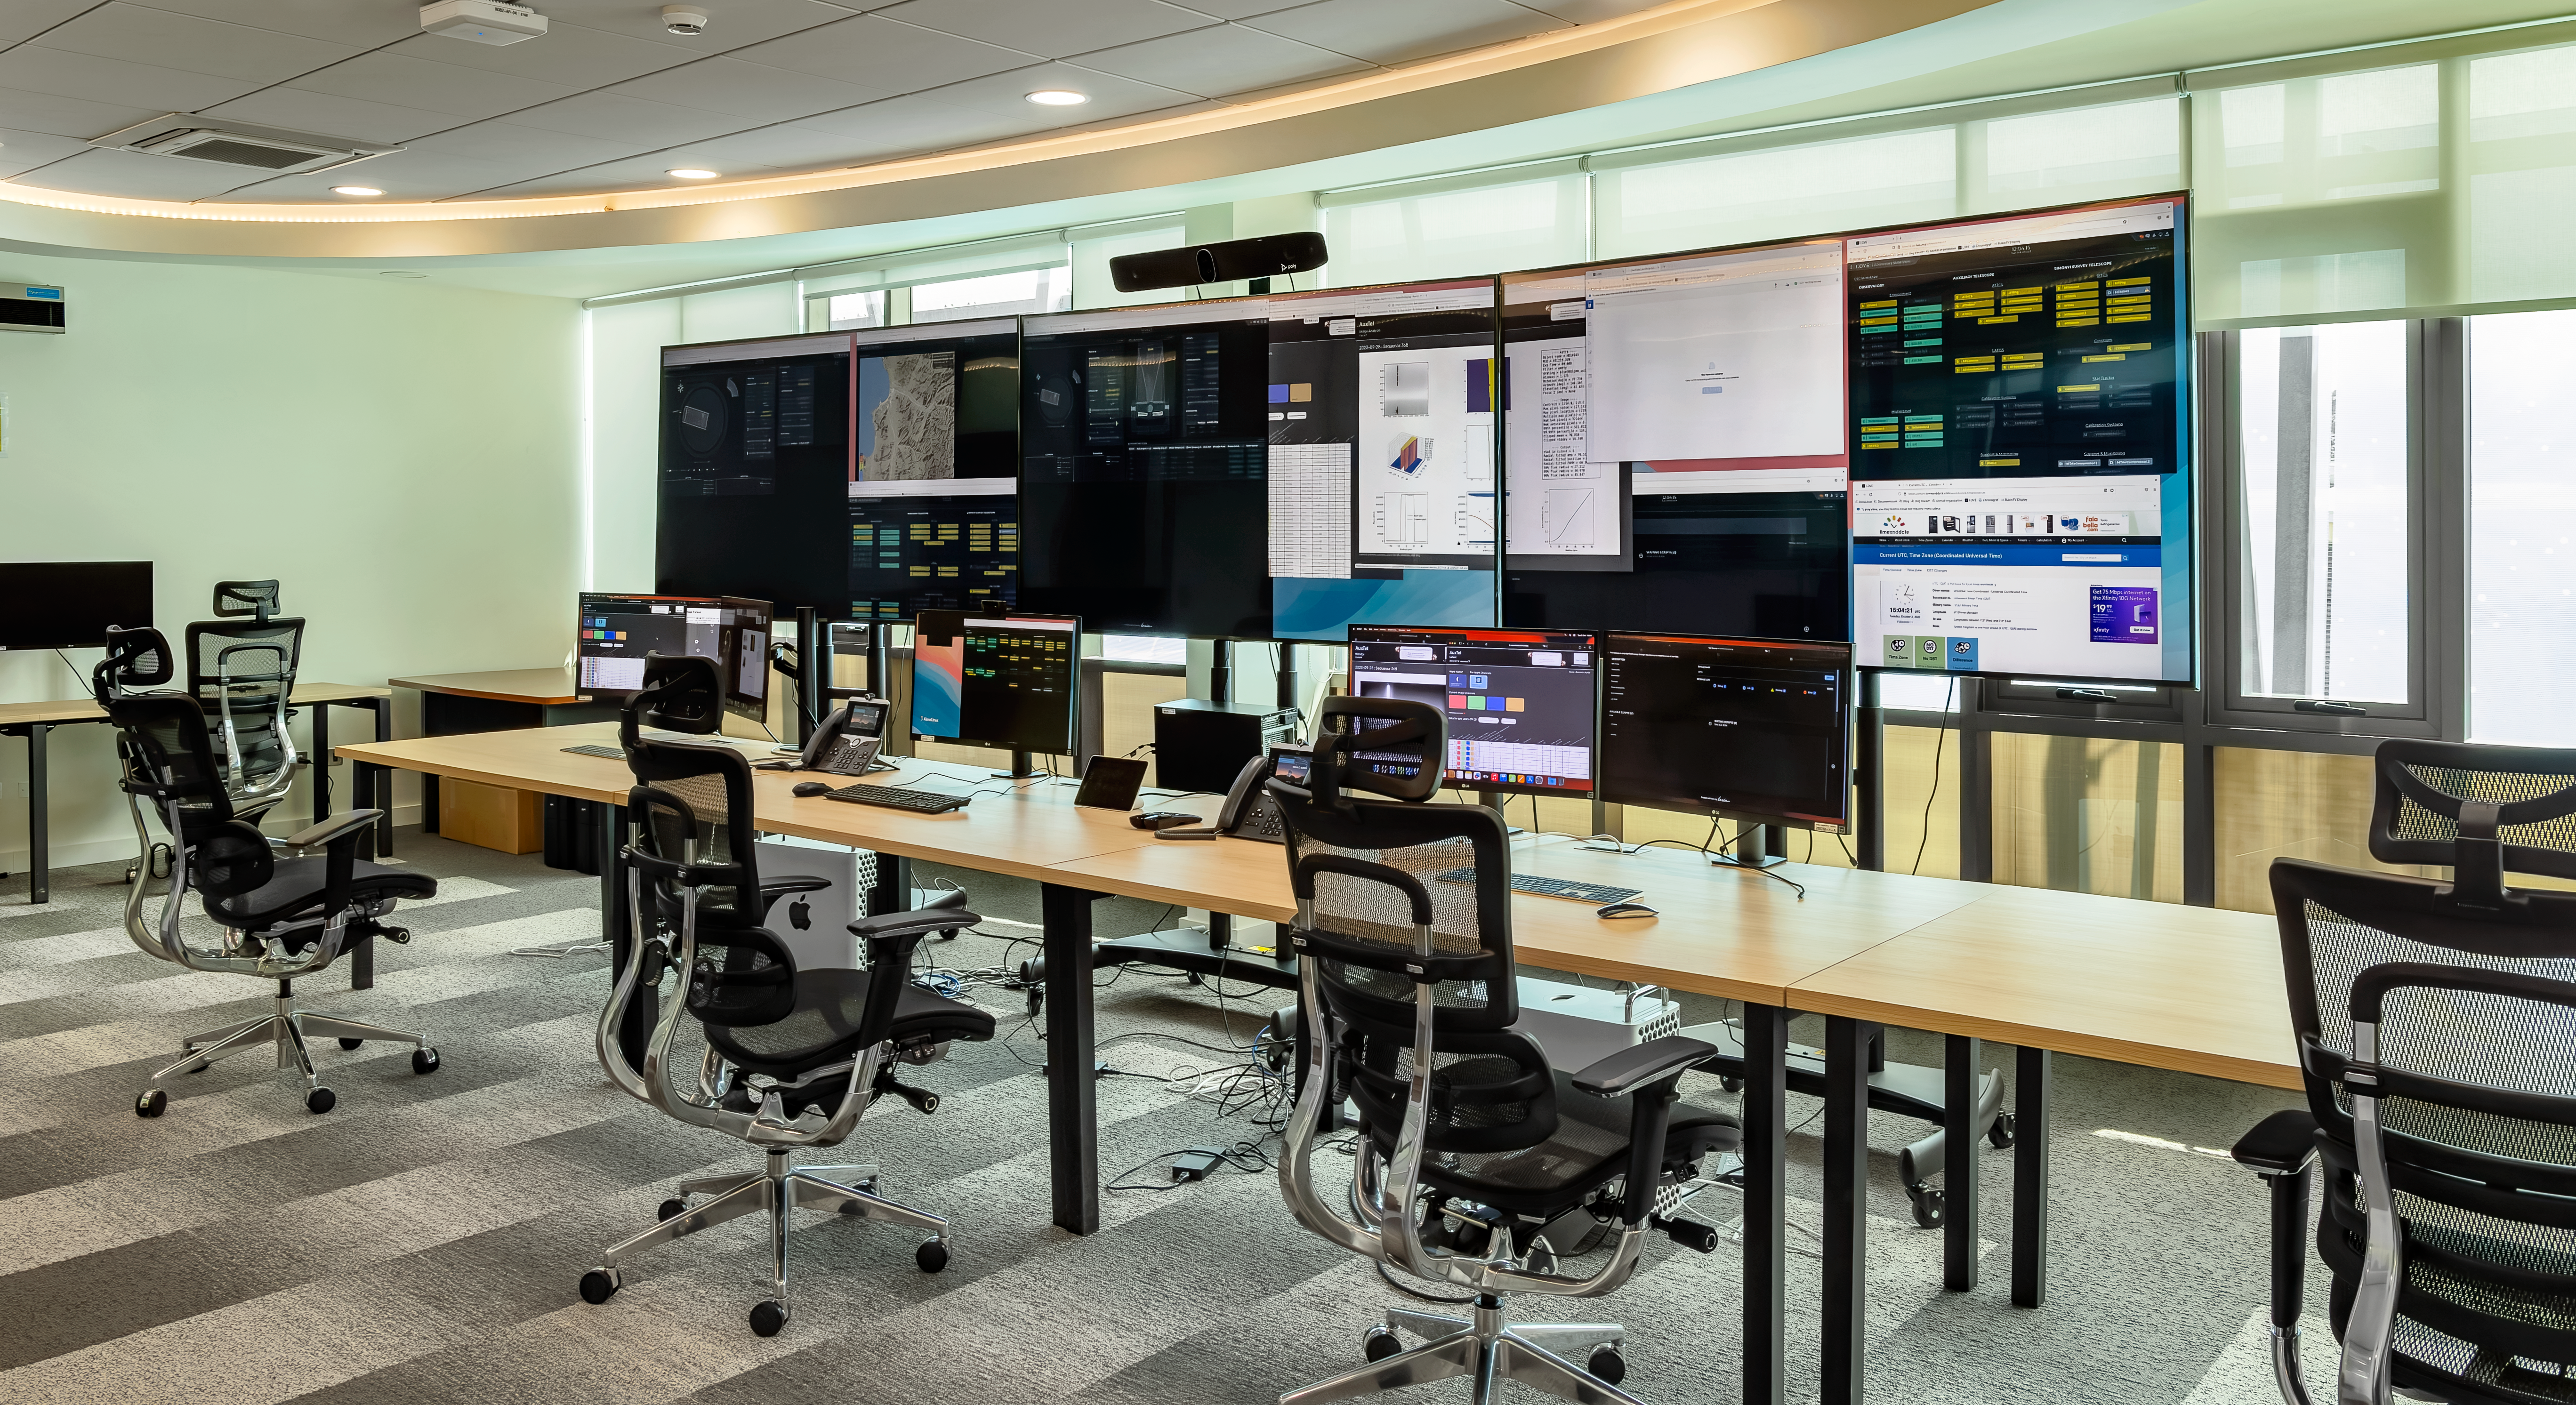

Vera C. Rubin Observatory base control room

Rubin Observatory base control room, located in La Serena, Chile at the AURA Recinto Base Facility.

Credit: RubinObs/NOIRLab/SLAC/NSF/DOE/AURA/D. Munizaga